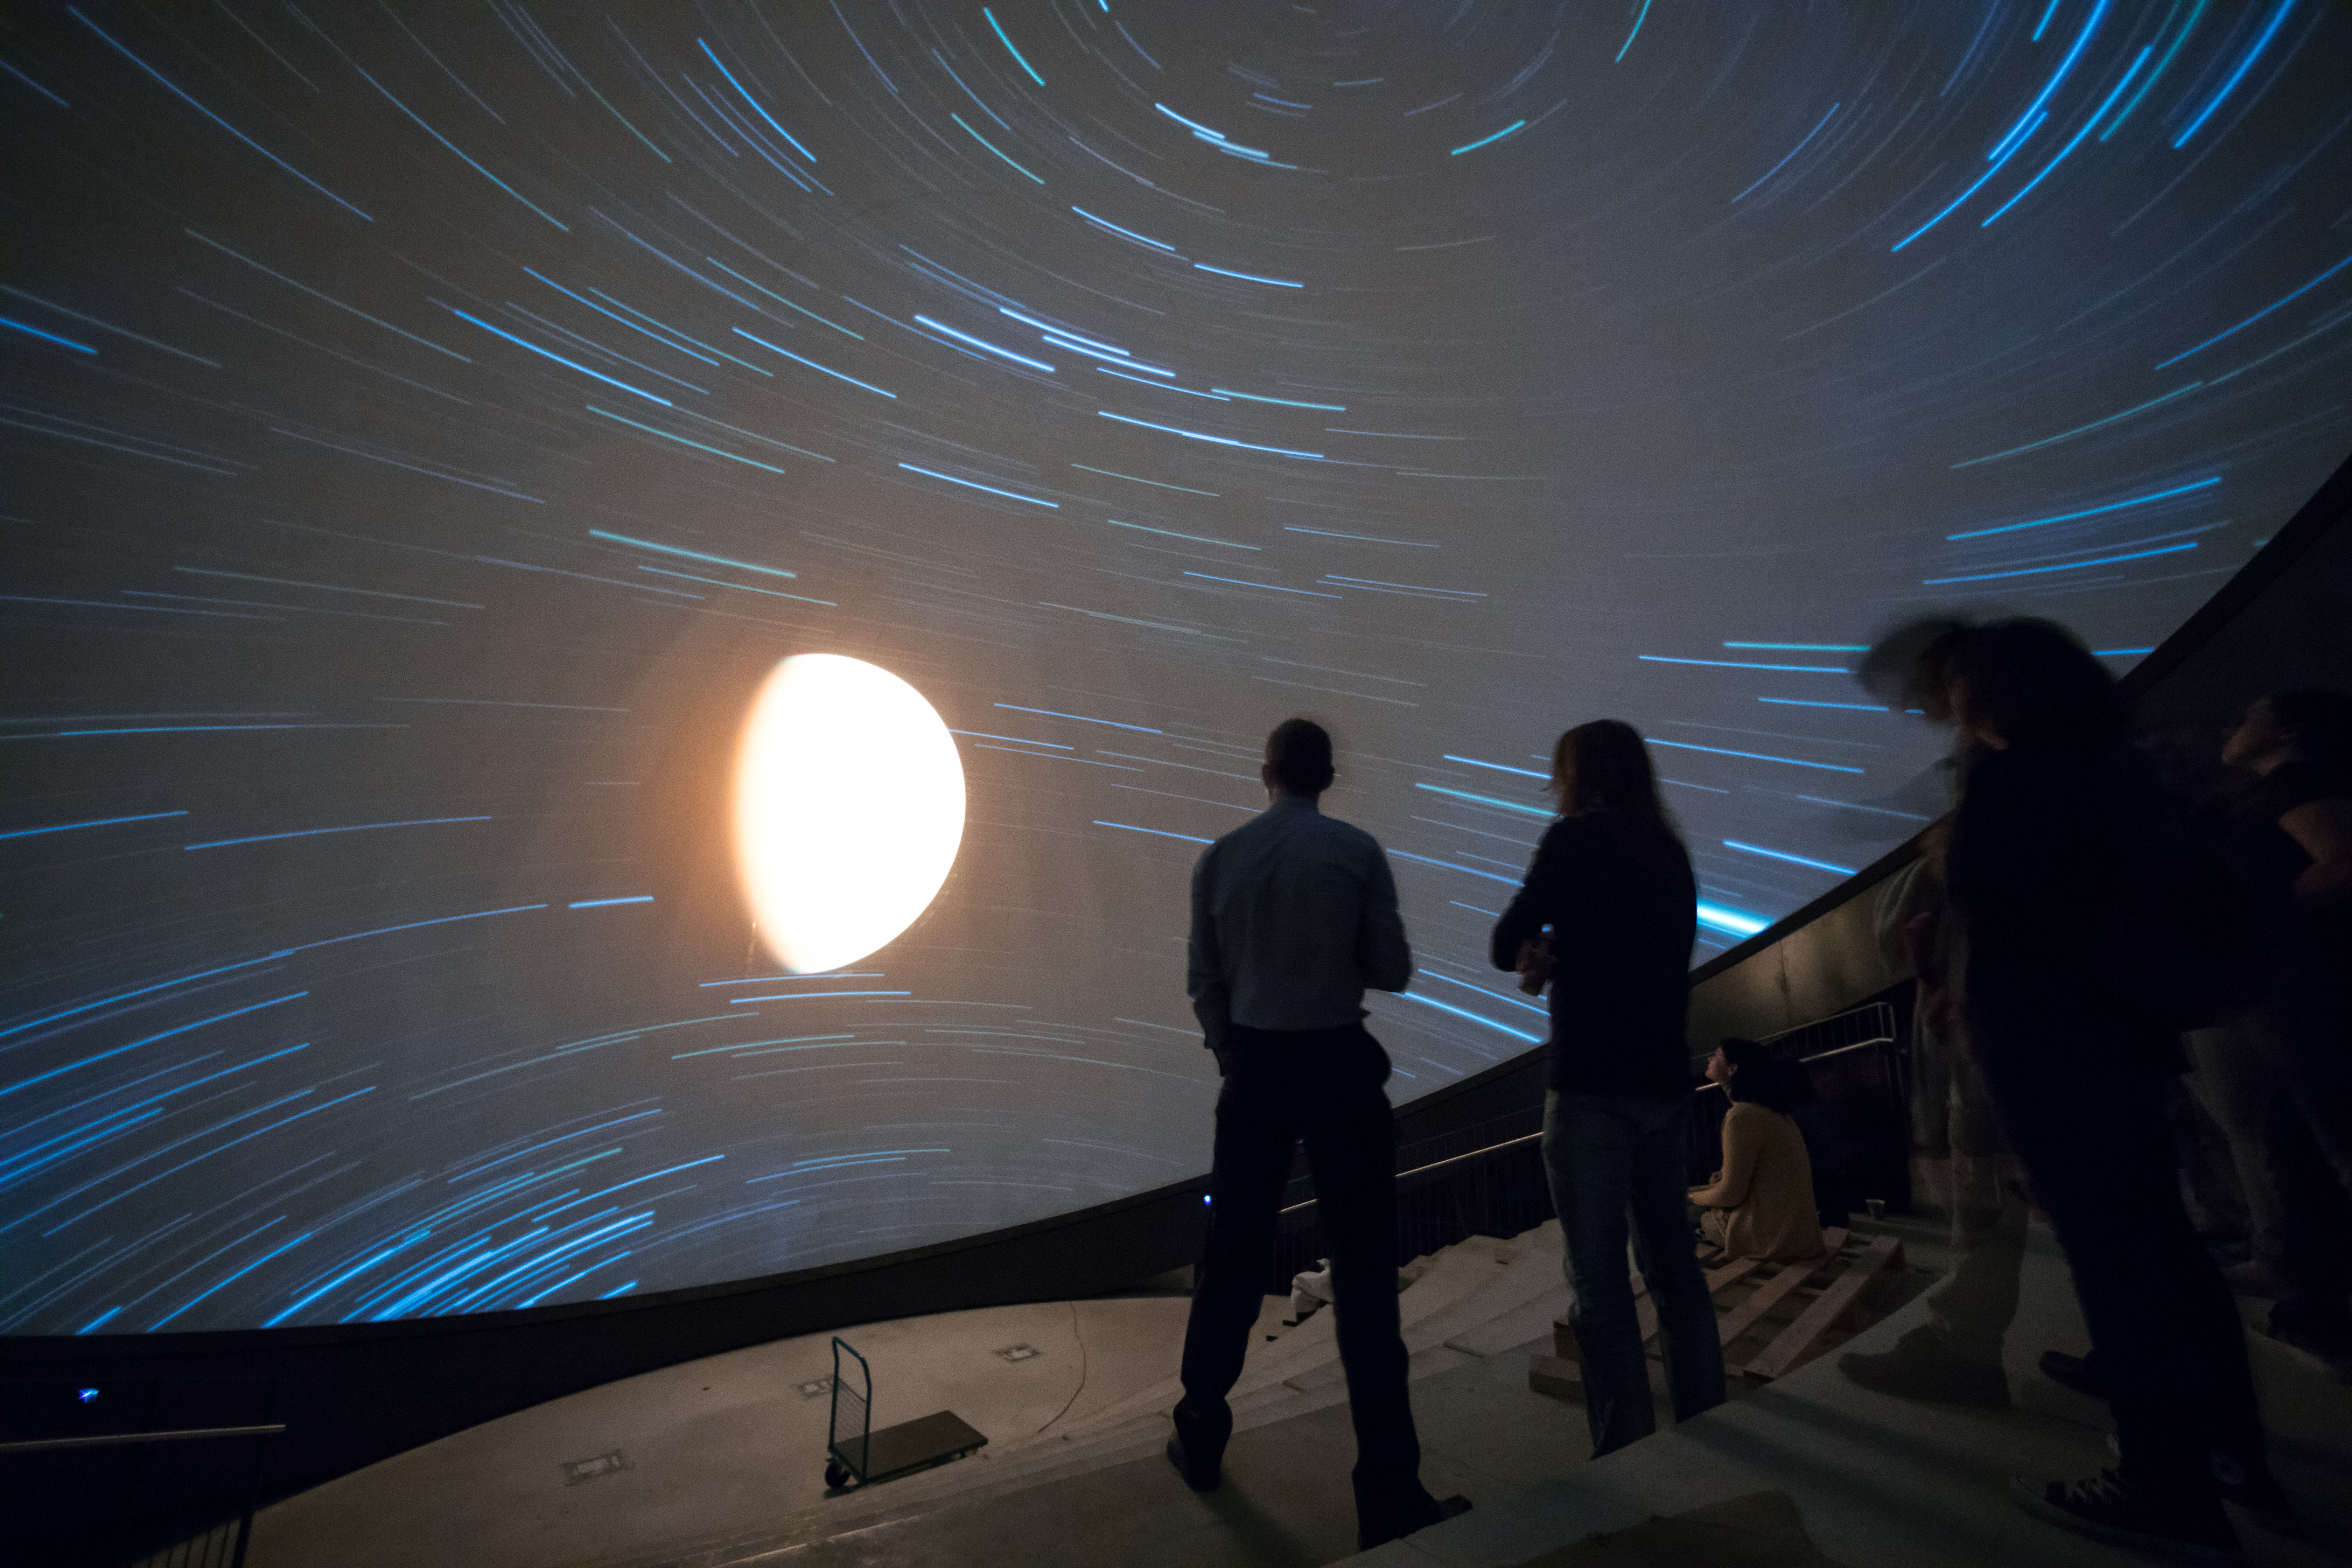

Stellar view in the ESO Supernova planetarium

The first audience view of the ESO Supernova Planetarium featured previews of shows to be screened when the ESO Supernova Planetarium and Visitor Centre opens in 2018.

Credit: ESO/P. Horálek